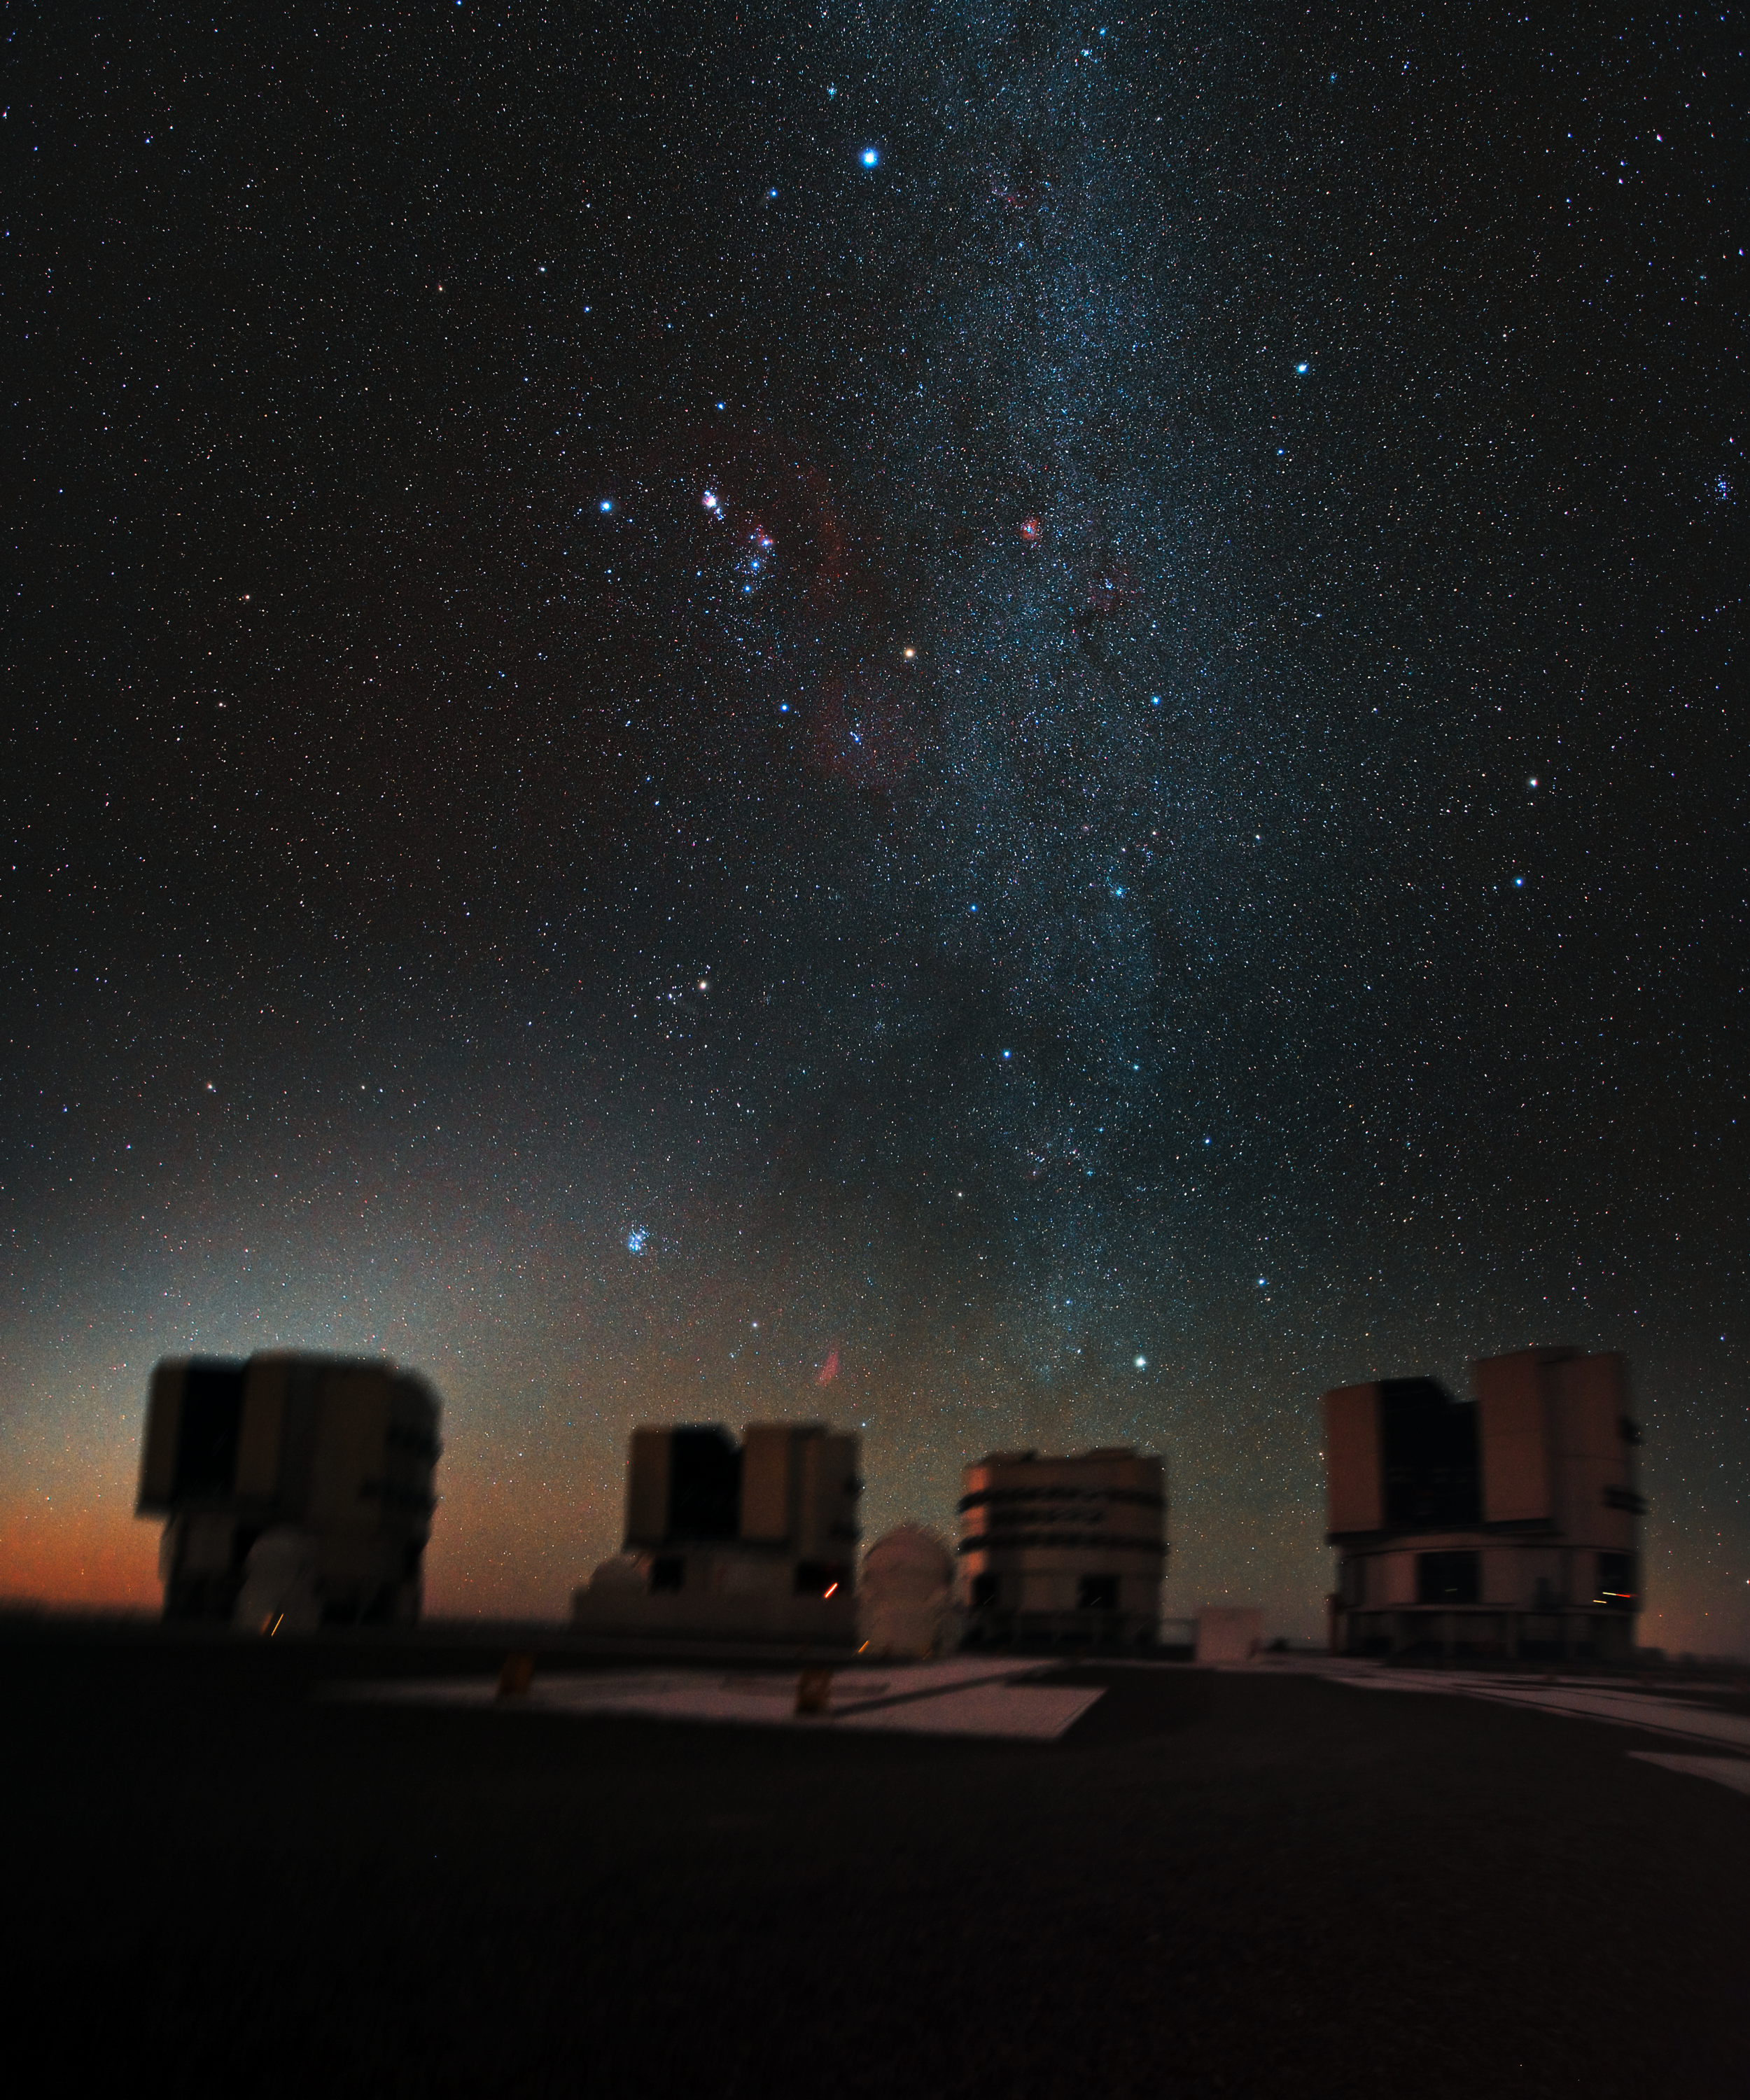

Orion above the VLT

The great hunter Orion hangs above ESO’s Very Large Telescope (VLT), in this stunning, previously unseen, image. As the VLT is in the Southern Hemisphere, Orion is seen here head down, as if plunging towards the Chilean Atacama Desert.

At night the four giant 8.2-metre Unit Telescopes of the VLT are all turned skywards to help astronomers in their quest to understand the Universe. The band of the Milky Way, crisscrossed by contrasting dark dust lanes, stretches up over the VLT’s Unit Telescope 3 (Melipal), with the bright star Capella glinting just above the telescope. Up and to the left, Orion’s belt and sword, containing the Orion Nebula, lie between the blue star Rigel and the orange Betelgeuse. The red Rosetta Nebula is seen in the middle part of the Milky Way, while Sirius, the brightest star in the night sky, hangs above the scene. The red patch just above the VLT Unit Telescope 2 (Kueyen) is the California Nebula, nicely offset by the blue of the beautiful Pleiades star cluster a little to the left and above.

Credit: ESO/Y. Beletsky